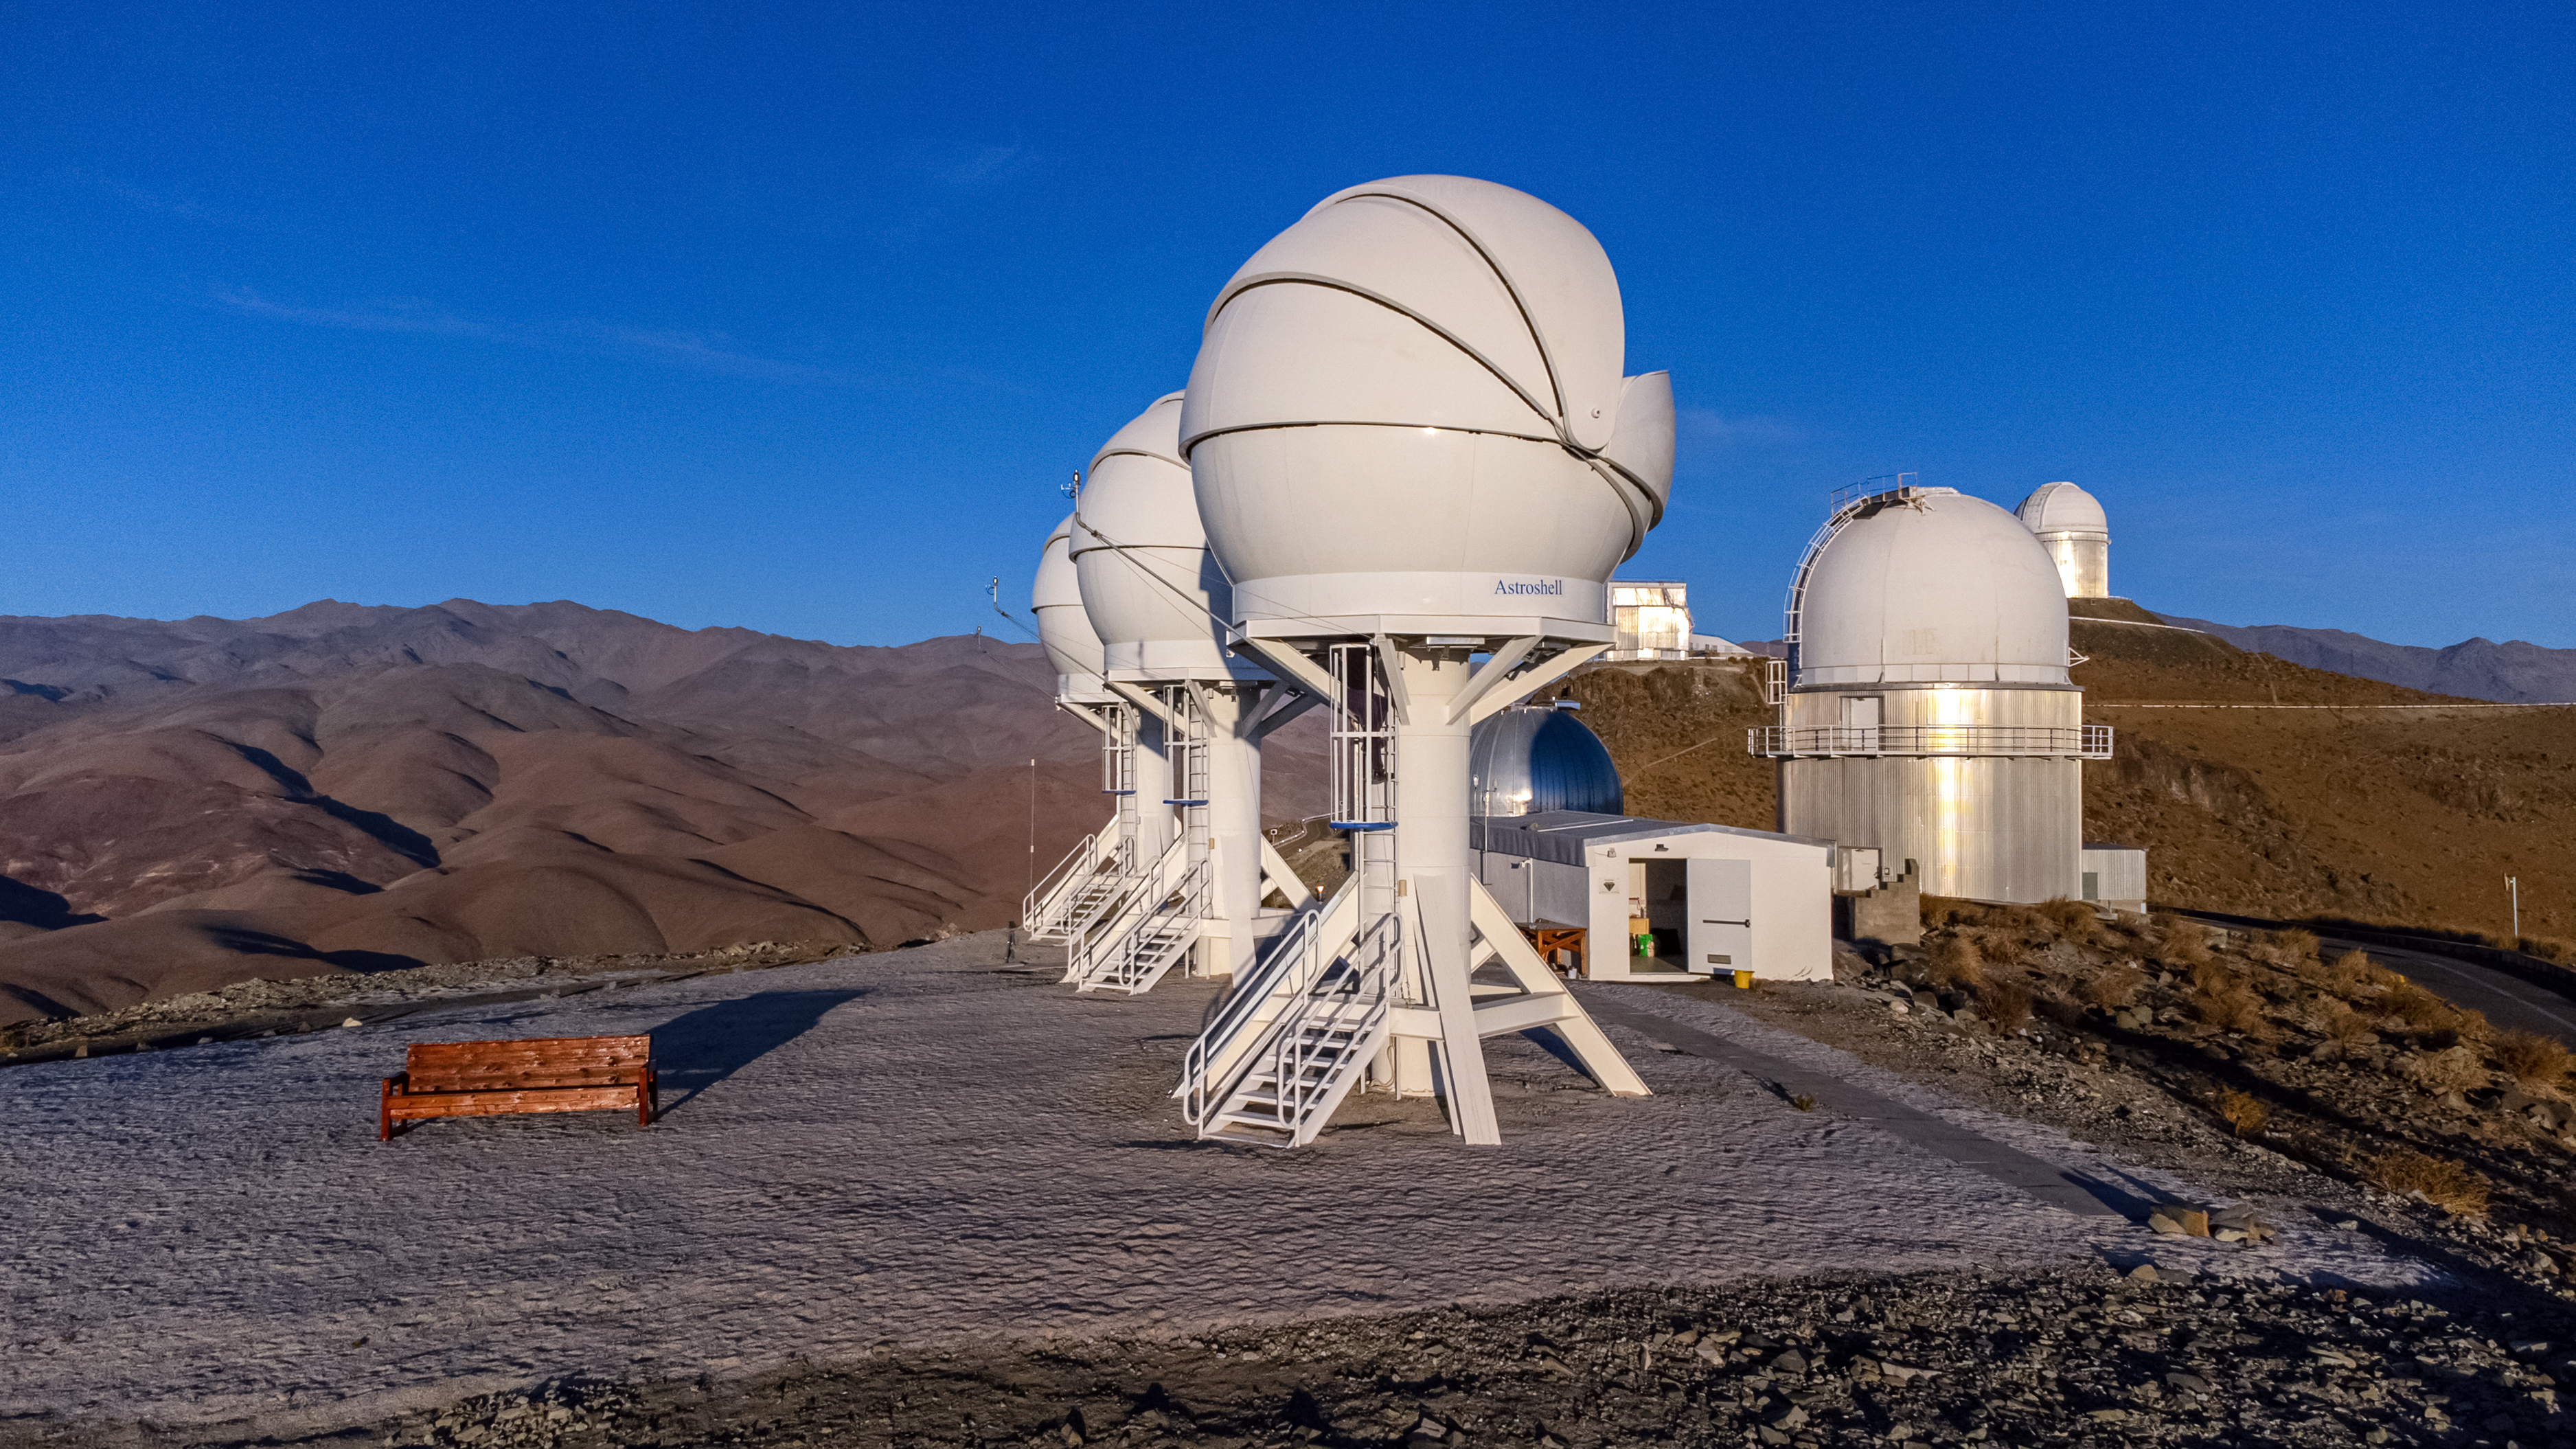

BlackGEM searching for cosmic jewelry

The three BlackGEM telescopes seen at the centre of this Picture of the Week, hosted at ESO’s La Silla Observatory in the Chilean Atacama Desert, are searching for the stuff that jewelry is made of. Developed by Radboud University, the Netherlands Research School for Astronomy, and KU Leuven, BlackGEM scans the sky looking for some of the most dramatic explosions in the Universe.

When black holes or neutron stars merge with each other they create ripples in space-time called gravitational waves. These waves can be detected with sensitive facilities like LIGO or Virgo, but what if we could study the actual merger event in even more detail? BlackGEM can home in on the location of a merger by probing large areas of the sky in visible light, looking for the faint afterglow that may result from these cosmic collisions.

When BlackGEM has found one of these sources, the true treasure hunt begins. These mergers are the factories of the heaviest elements in the universe, such as silver, gold and platinum: the jewels of the Universe. With larger optical telescopes, such as ESO’s Very Large Telescope further north in Chile, extremely detailed studies of the sources found by BlackGEM can be made, enabling astronomers to get a glimpse into how the heaviest elements are created.

Credit: Zdeněk Bardon/ESO